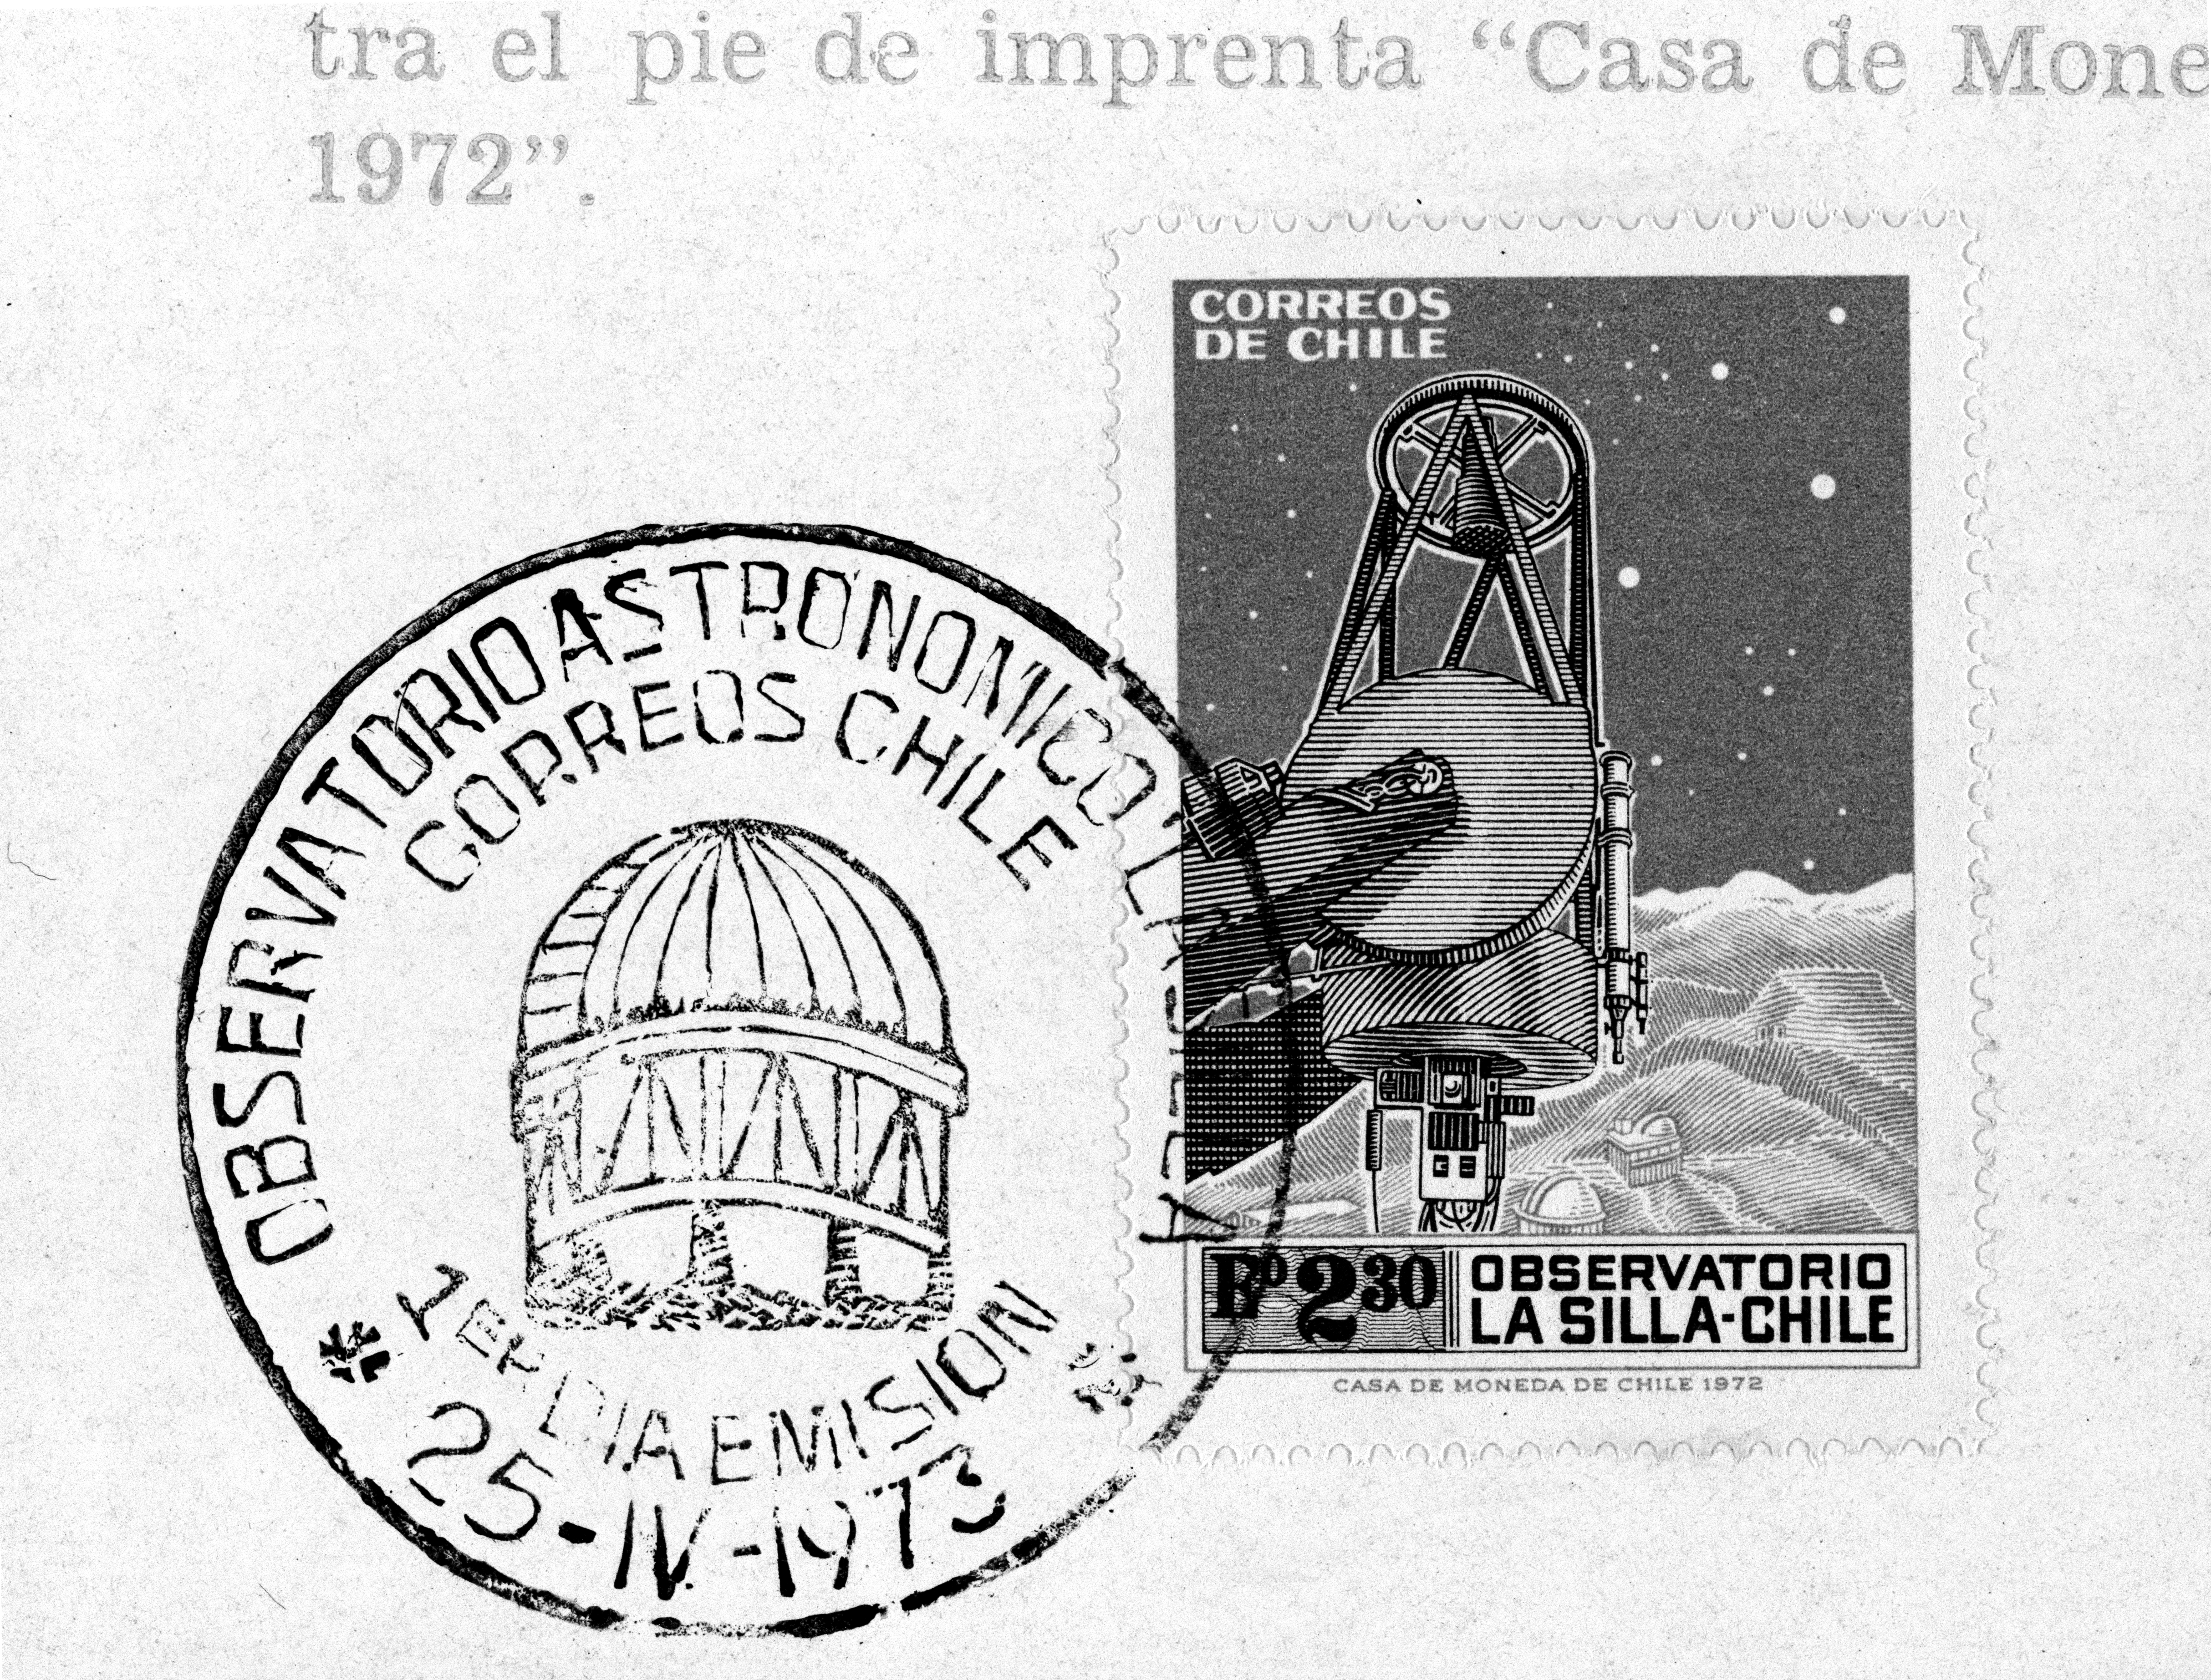

ESO Chilean post stamp

Post stamp from Chile, depicting the 1-metre Telescope and La Silla Observatory. Issued 25 April, 1973. More information in Prof. Blaauw's book p.231.

Credit: ESO